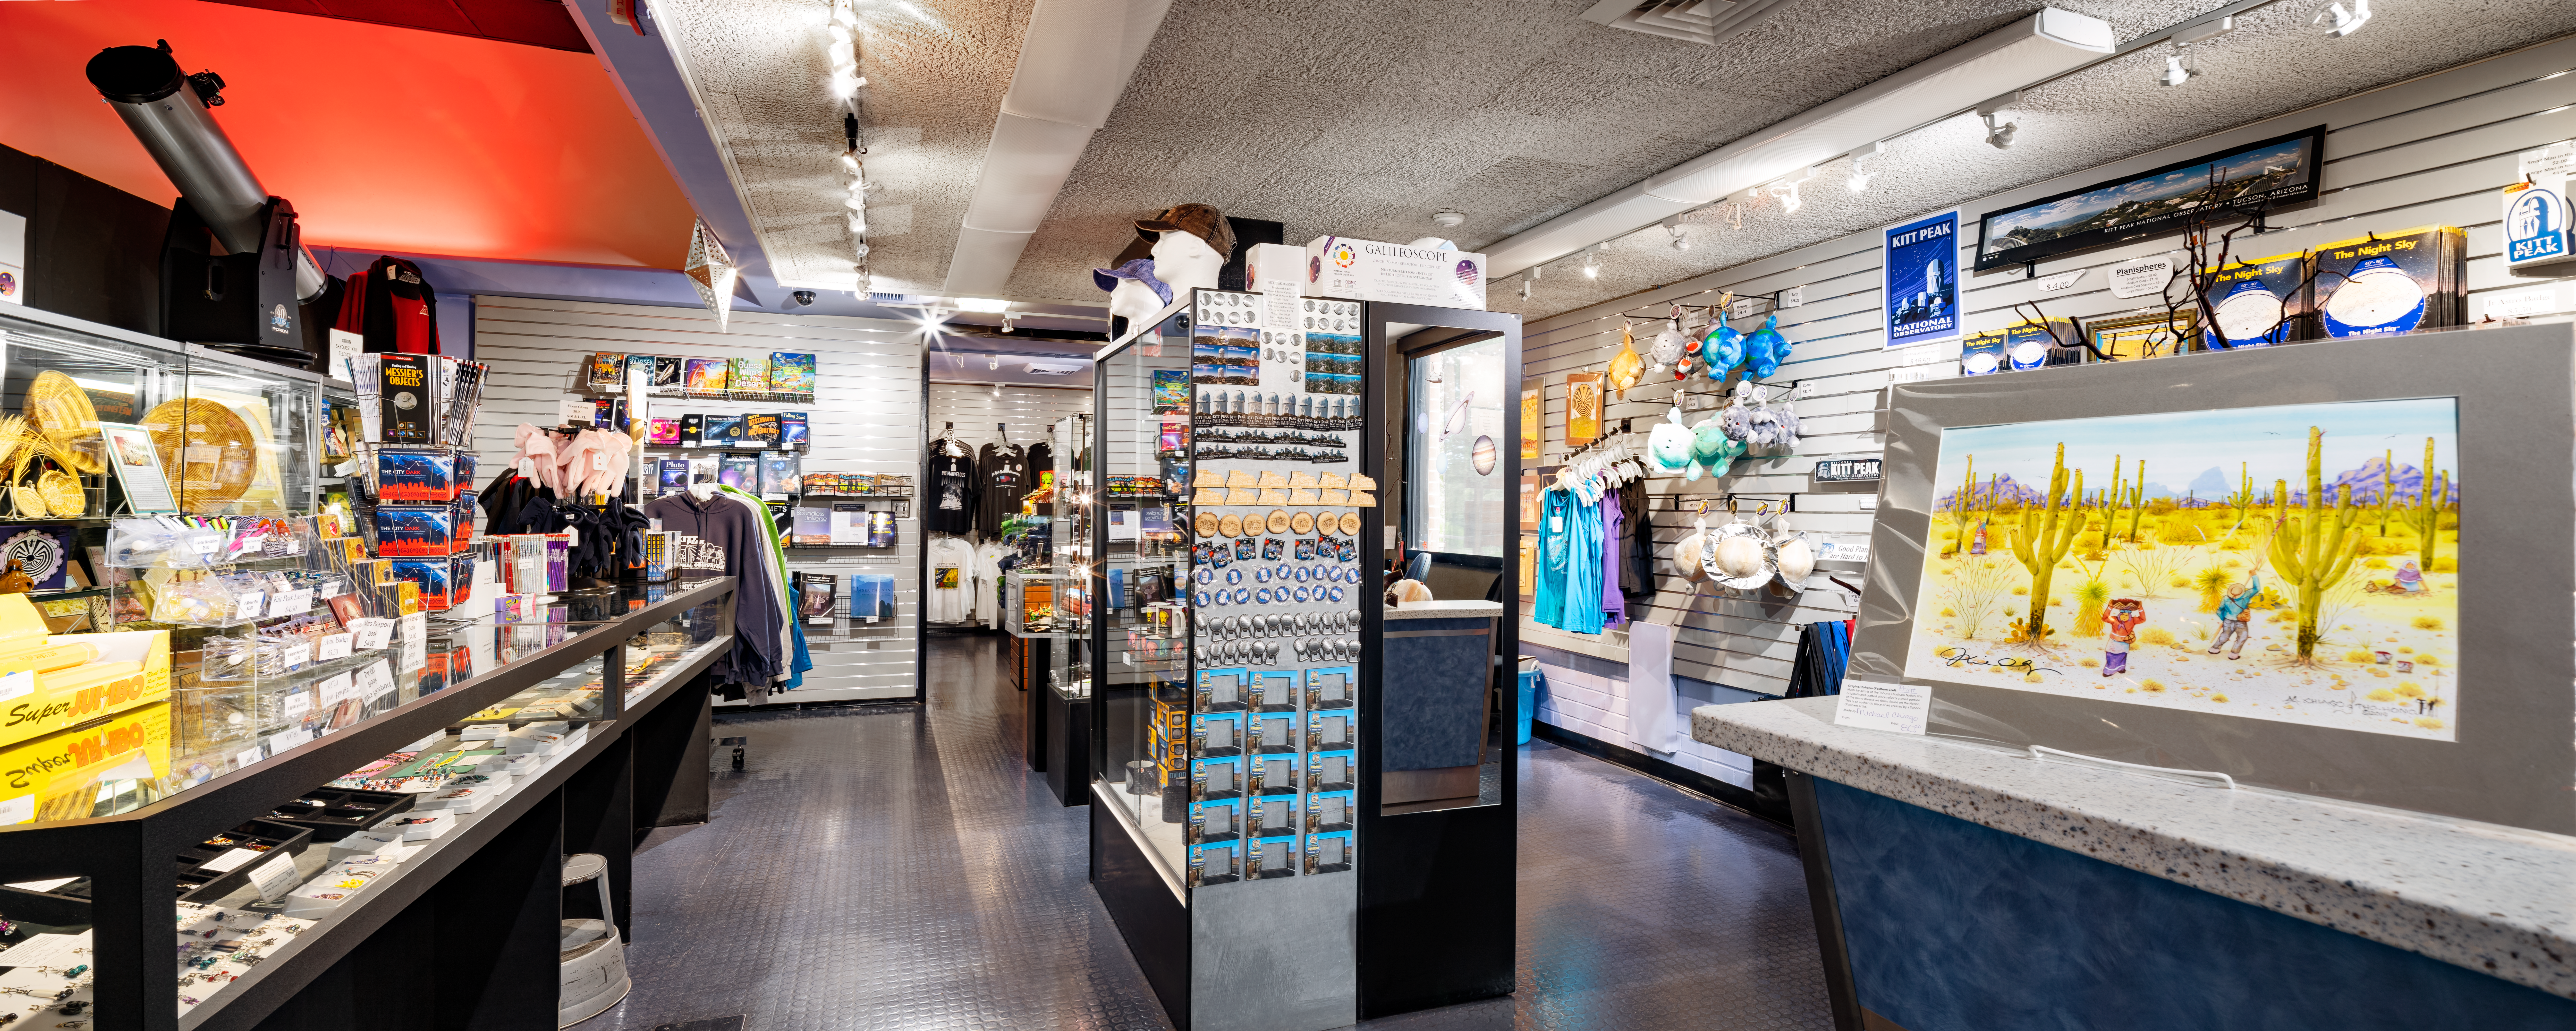

KPVC Gift Shop

The gift shop at Kitt Peak National Observatory visitor center.

Credit: KPNO/NOIRLab/NSF/AURA/D. Salman